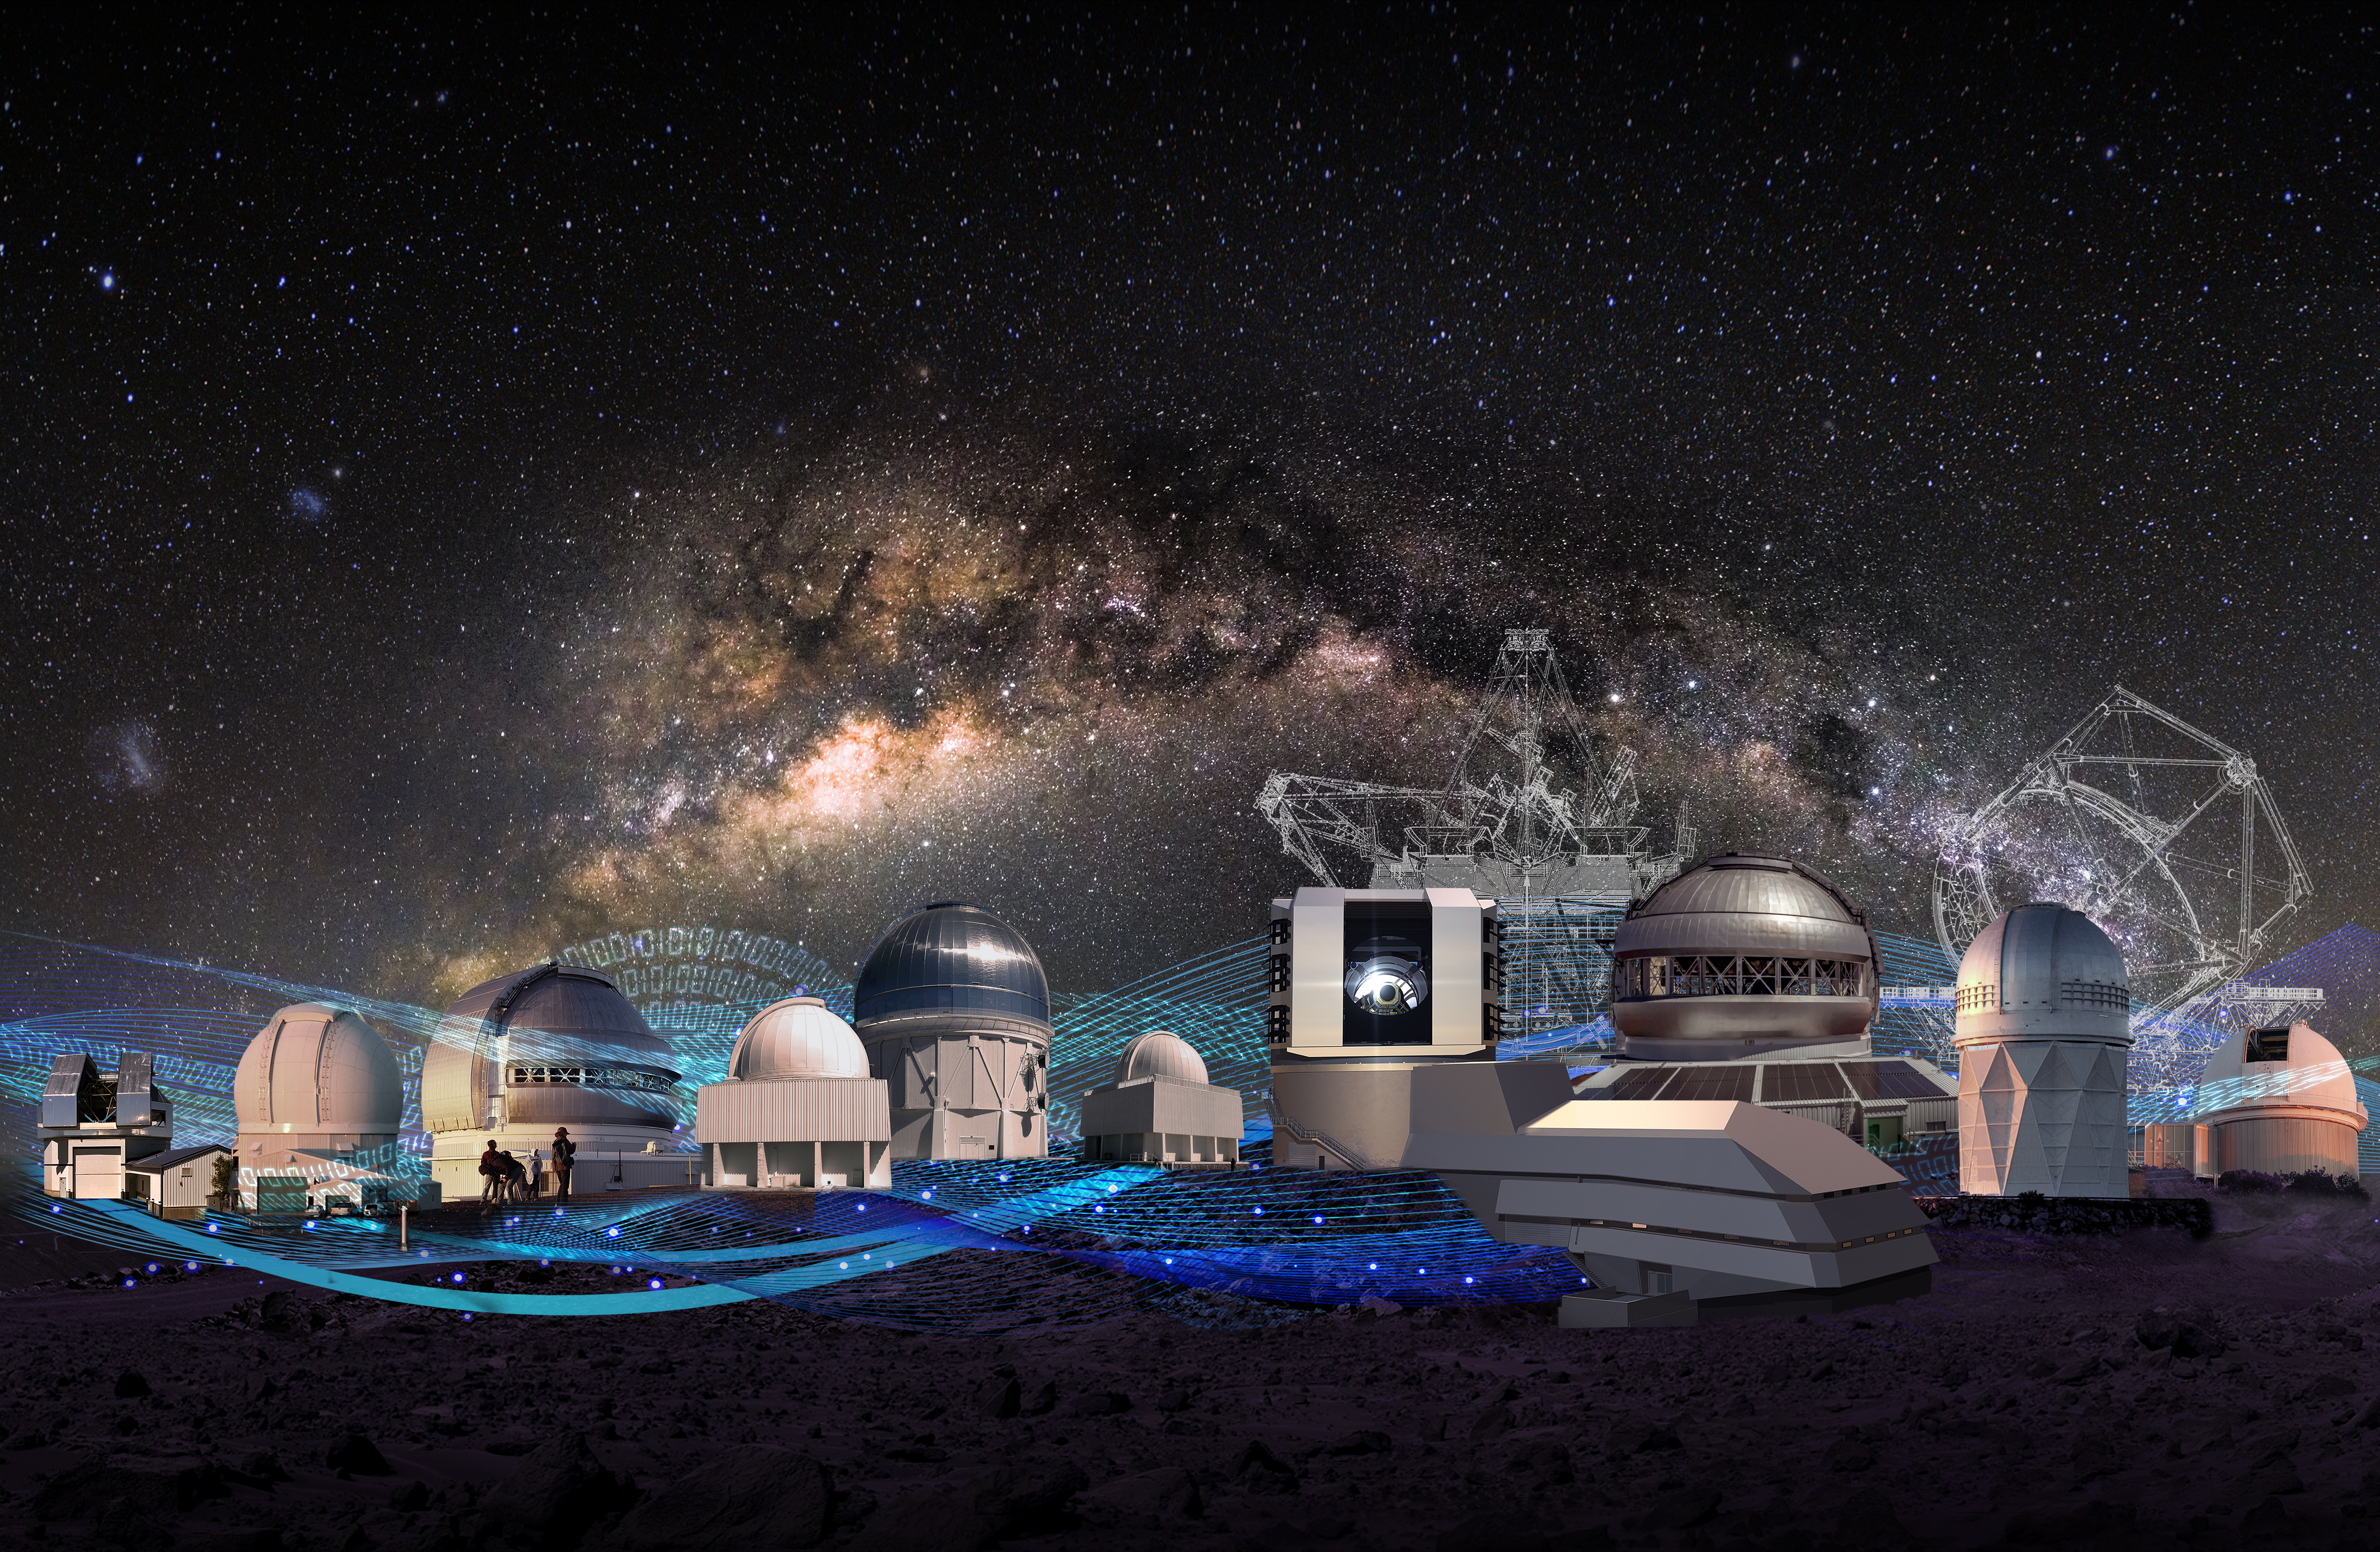

NOIRLab’s current and potential future system

NOIRLab’s current and potential future system of observatories and data-driven exploration tools. For an annotated version go here.

Credit: NOIRLab/NSF/AURA/P. Marenfeld